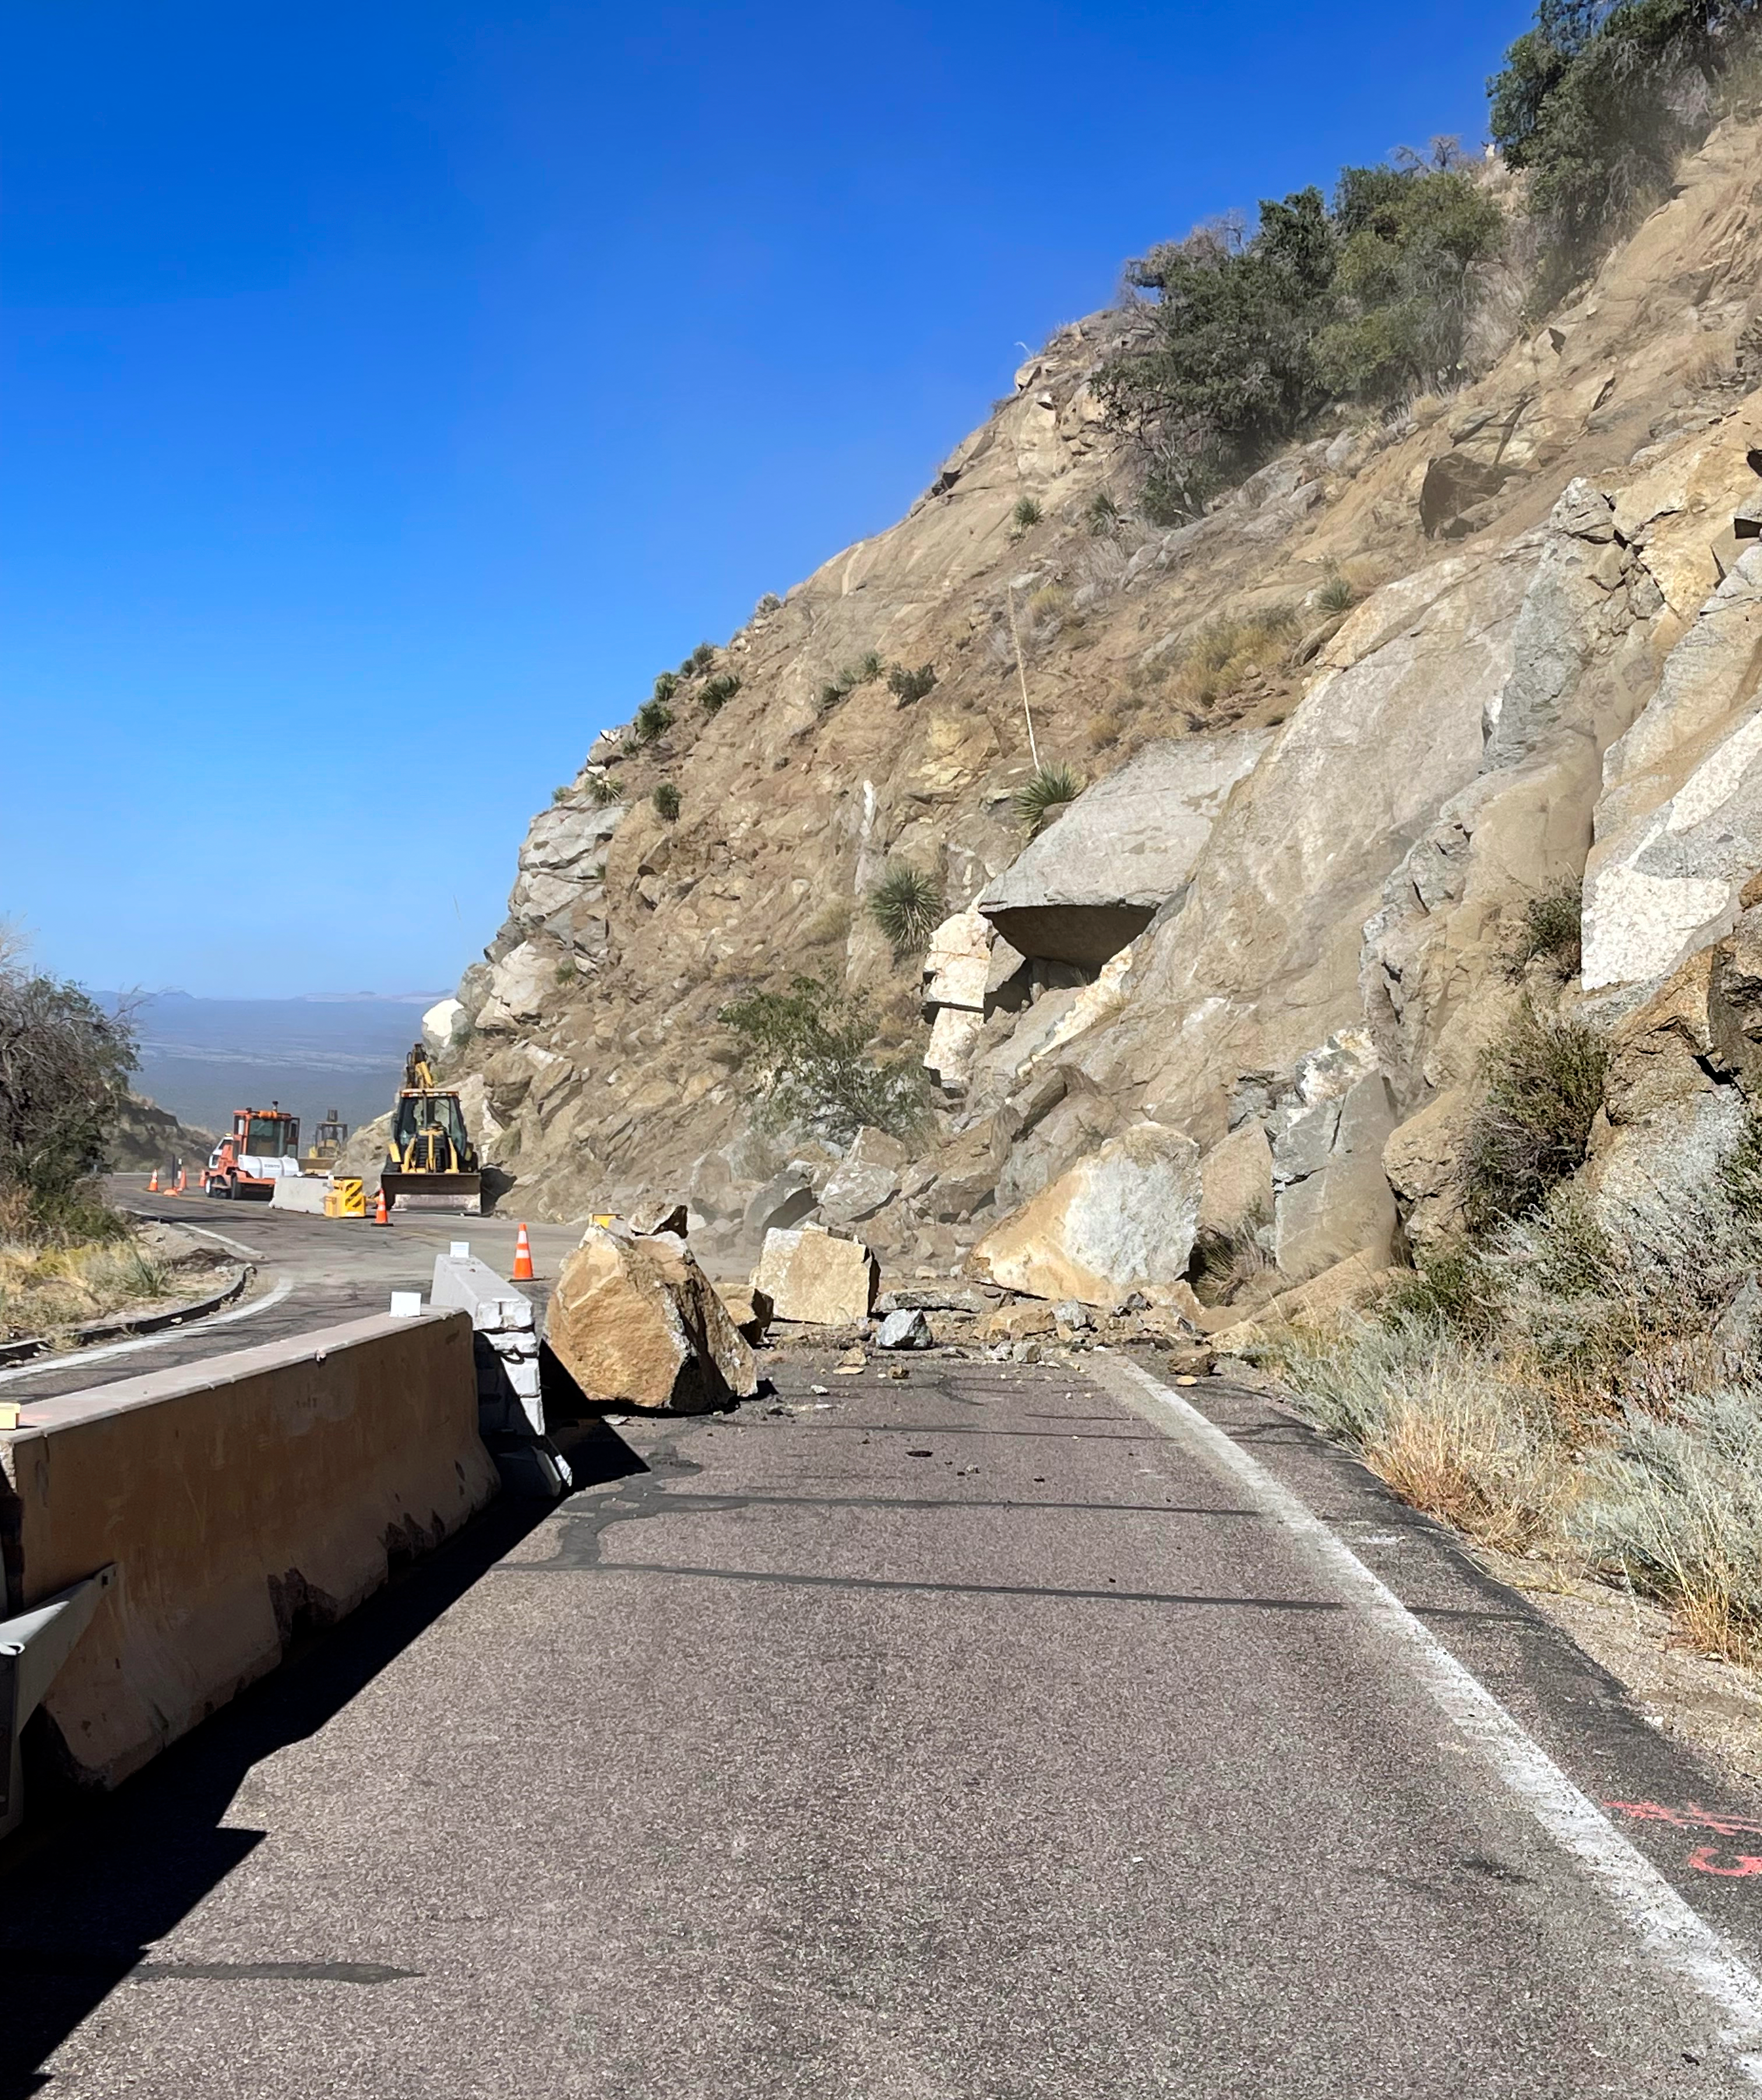

Boulders Block Kitt Peak Road

Boulders block part of the road leading to the summit of Kitt Peak.

Credit: ADOT